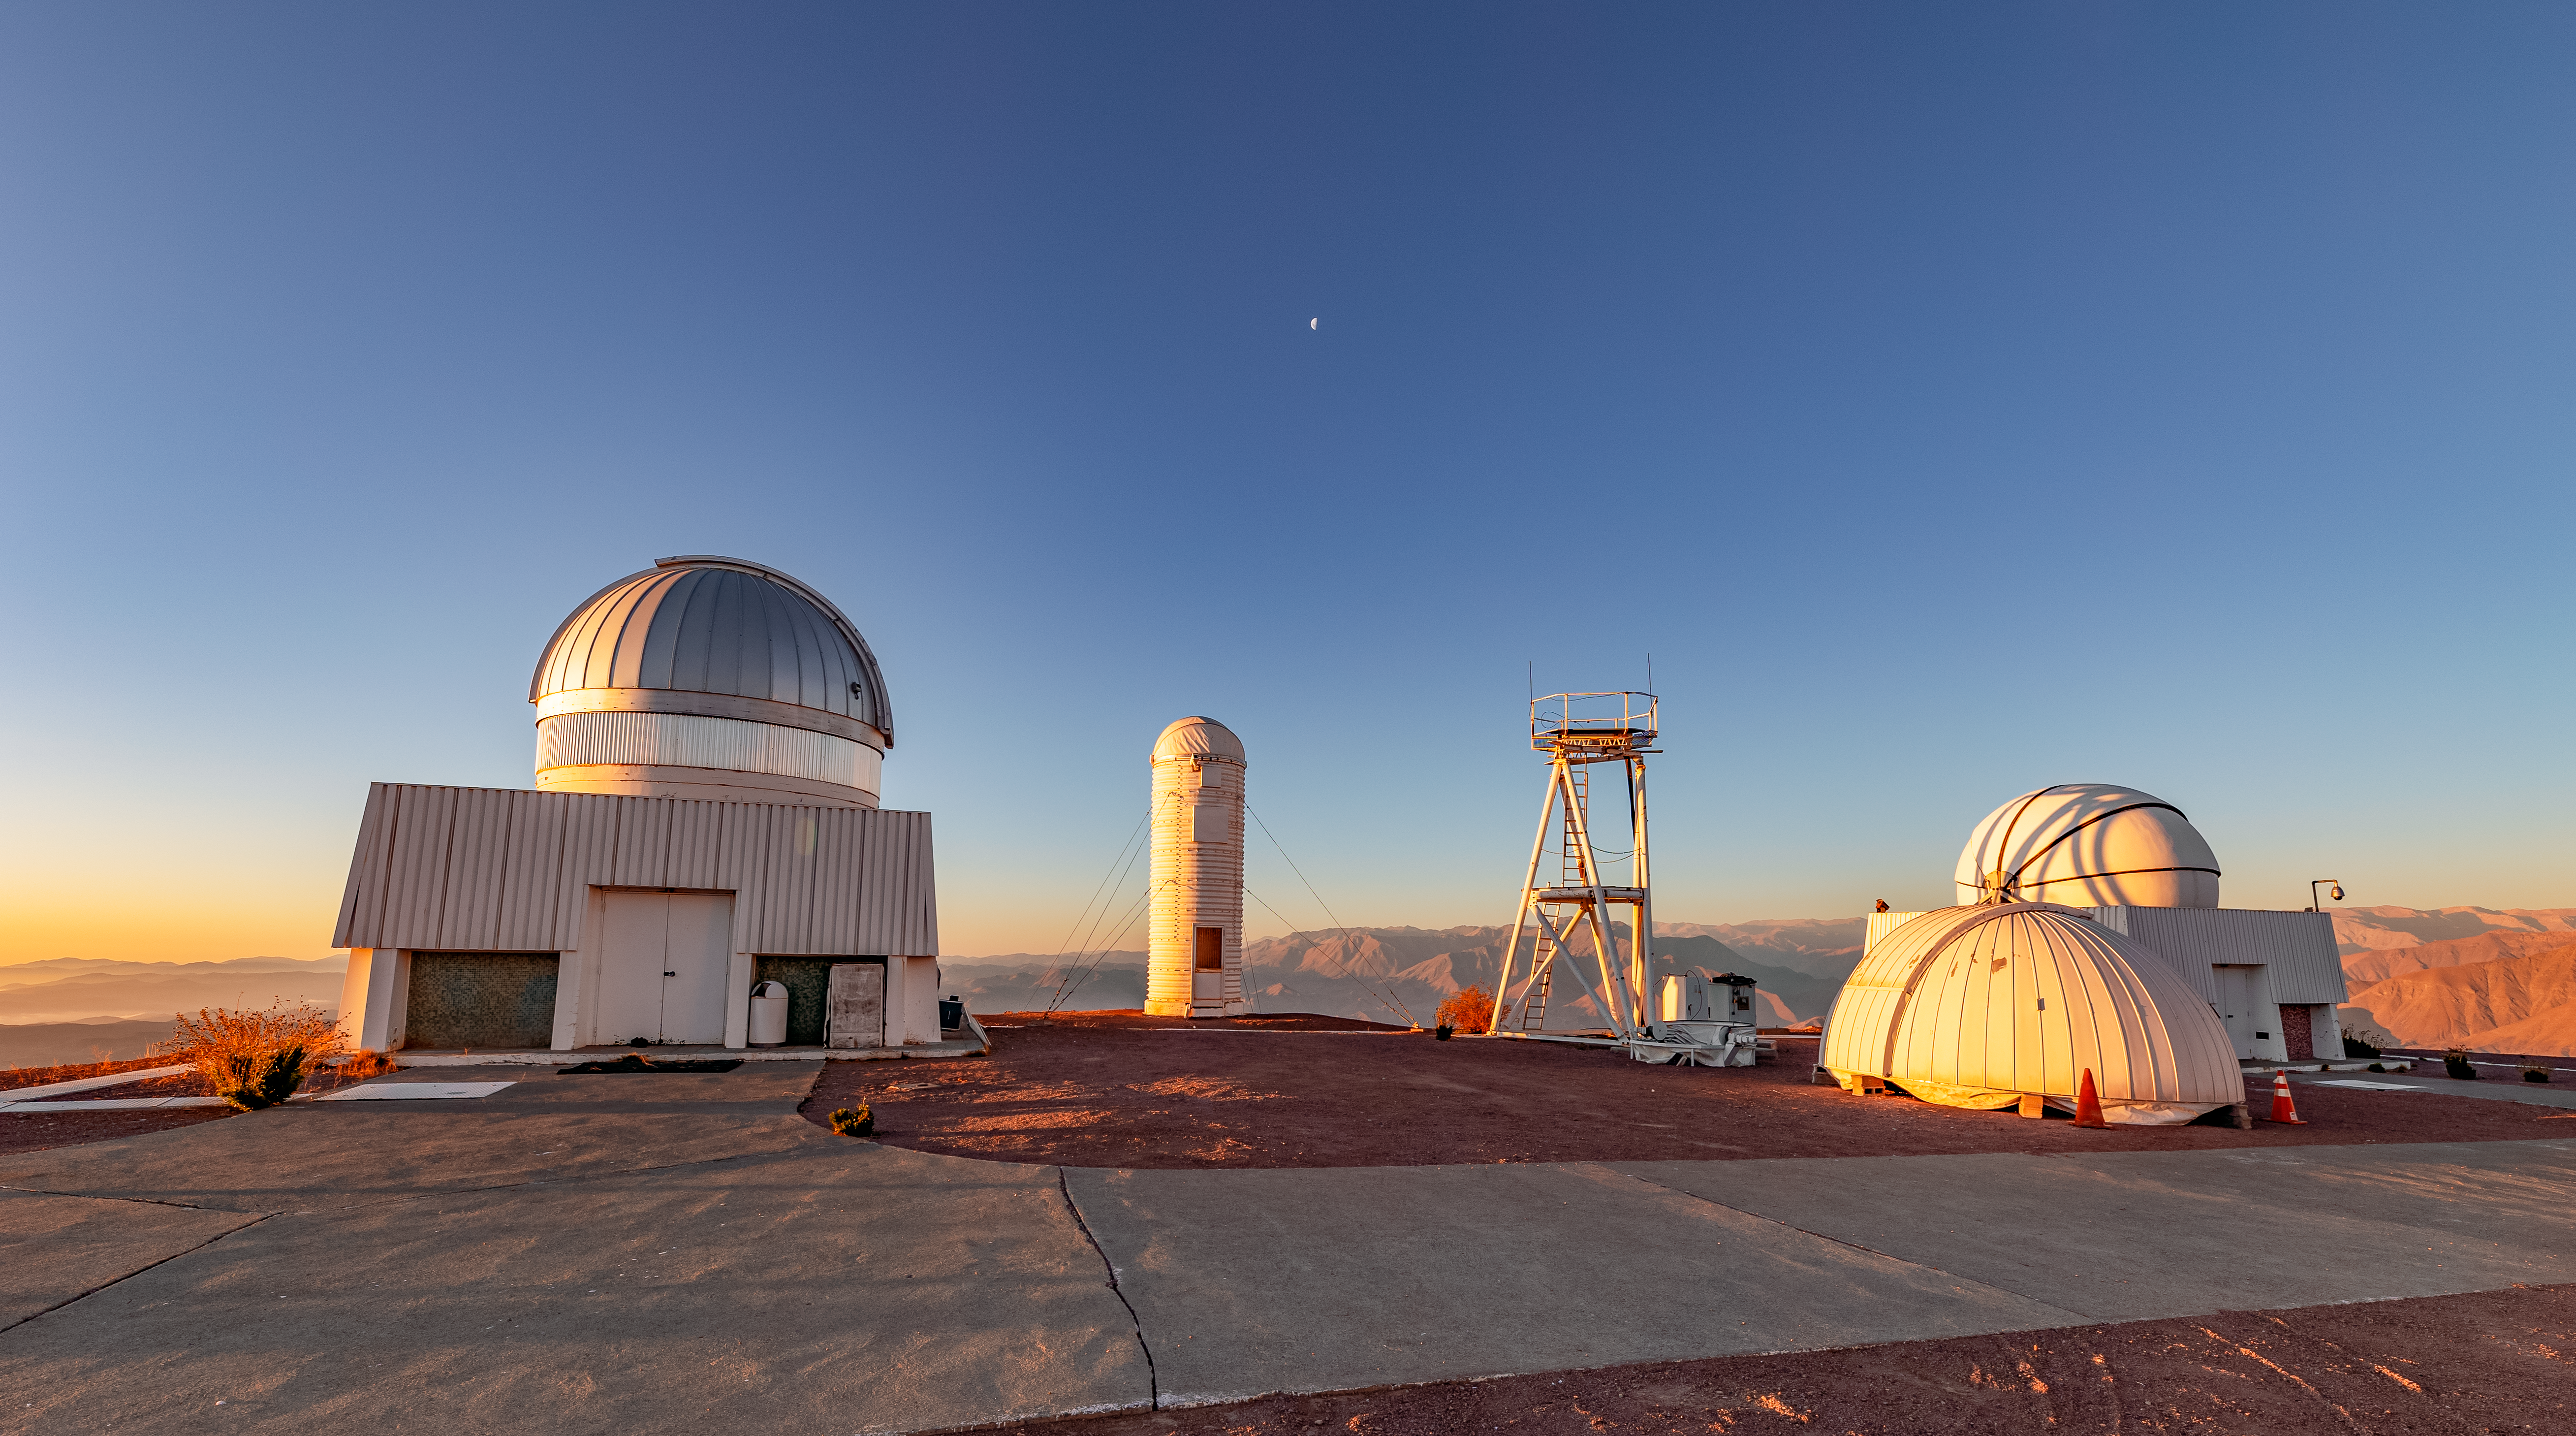

Telescopes at the Summit of CTIO

Telescopes at the summit of CTIO.

Credit: CTIO/NOIRLab/NSF/AURA/T. Slovinský